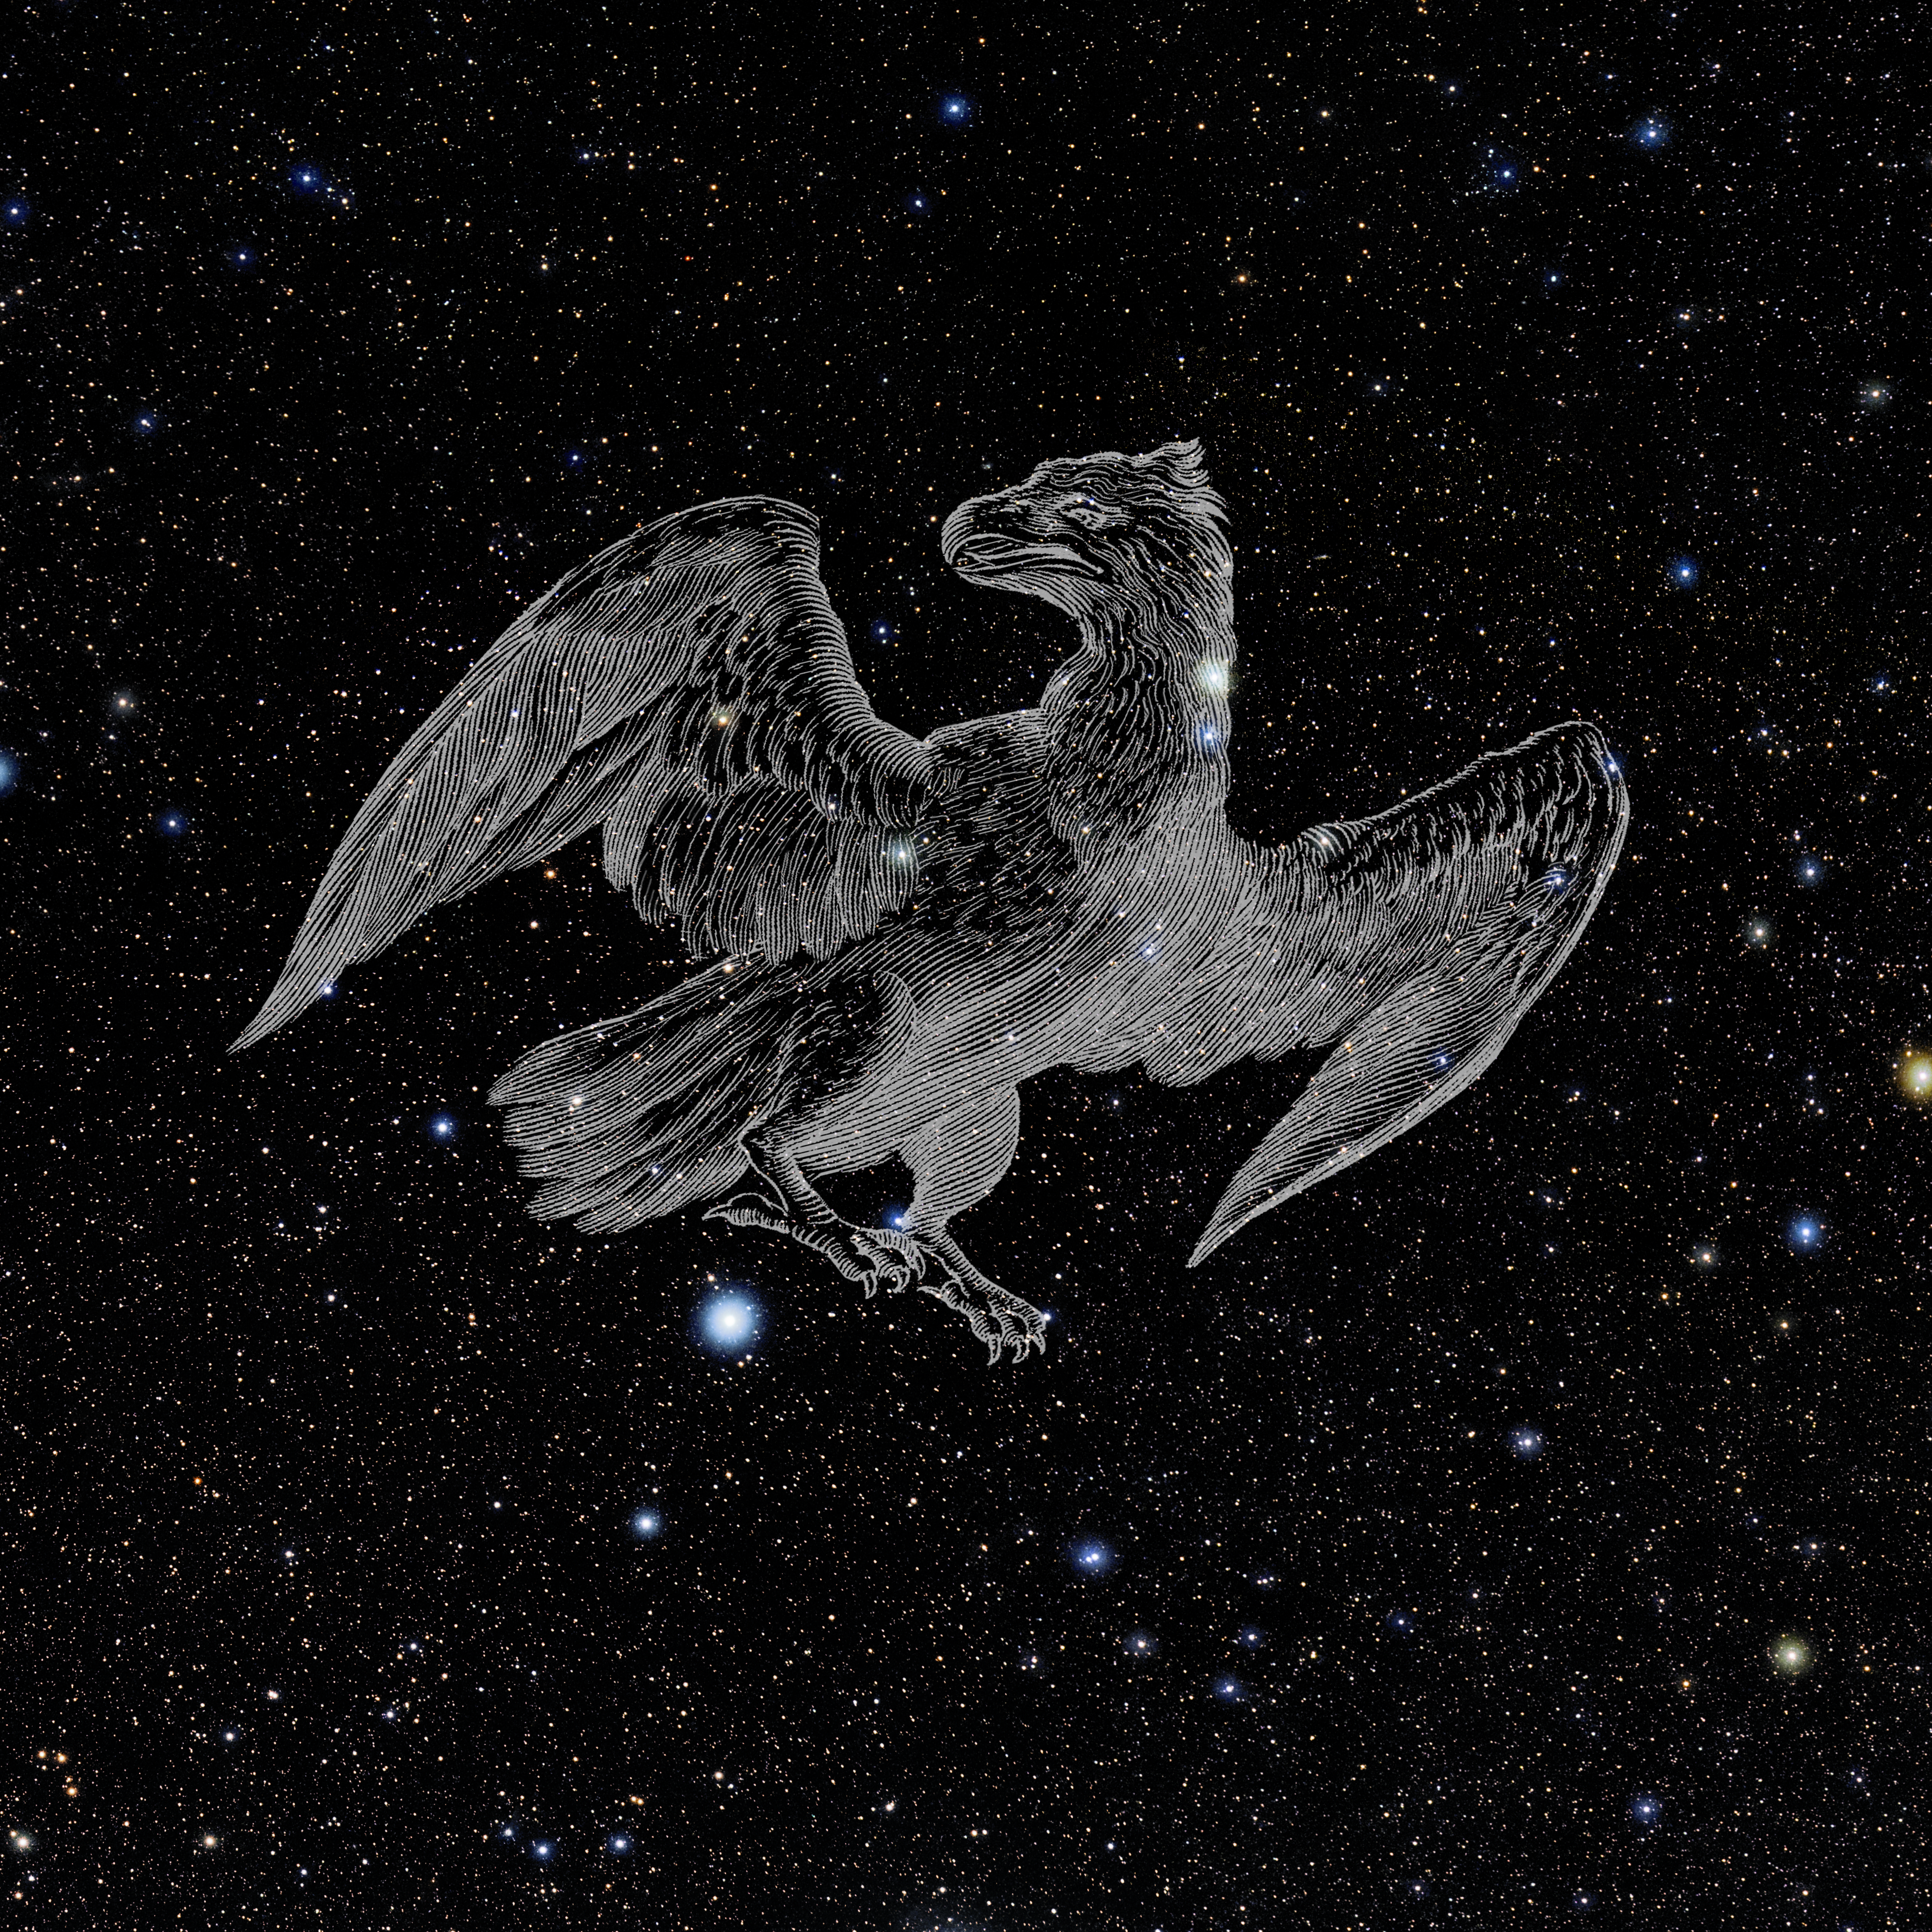

Phoenix with Hevelius Drawing

Photo of the constellation Phoenix from NOIRLab's 88 Constellations project showing Johannes Hevelius drawing of the constellation in Uranographia, his celestial catalogue in 1690.
Here is the version with the constellation 'stick figure' and here the unannotated version.

Credit: E. Slawik/NOIRLab/NSF/AURA/M. Zamani/J. Hevelius/NASA Universe of Learning/USNO/STScI